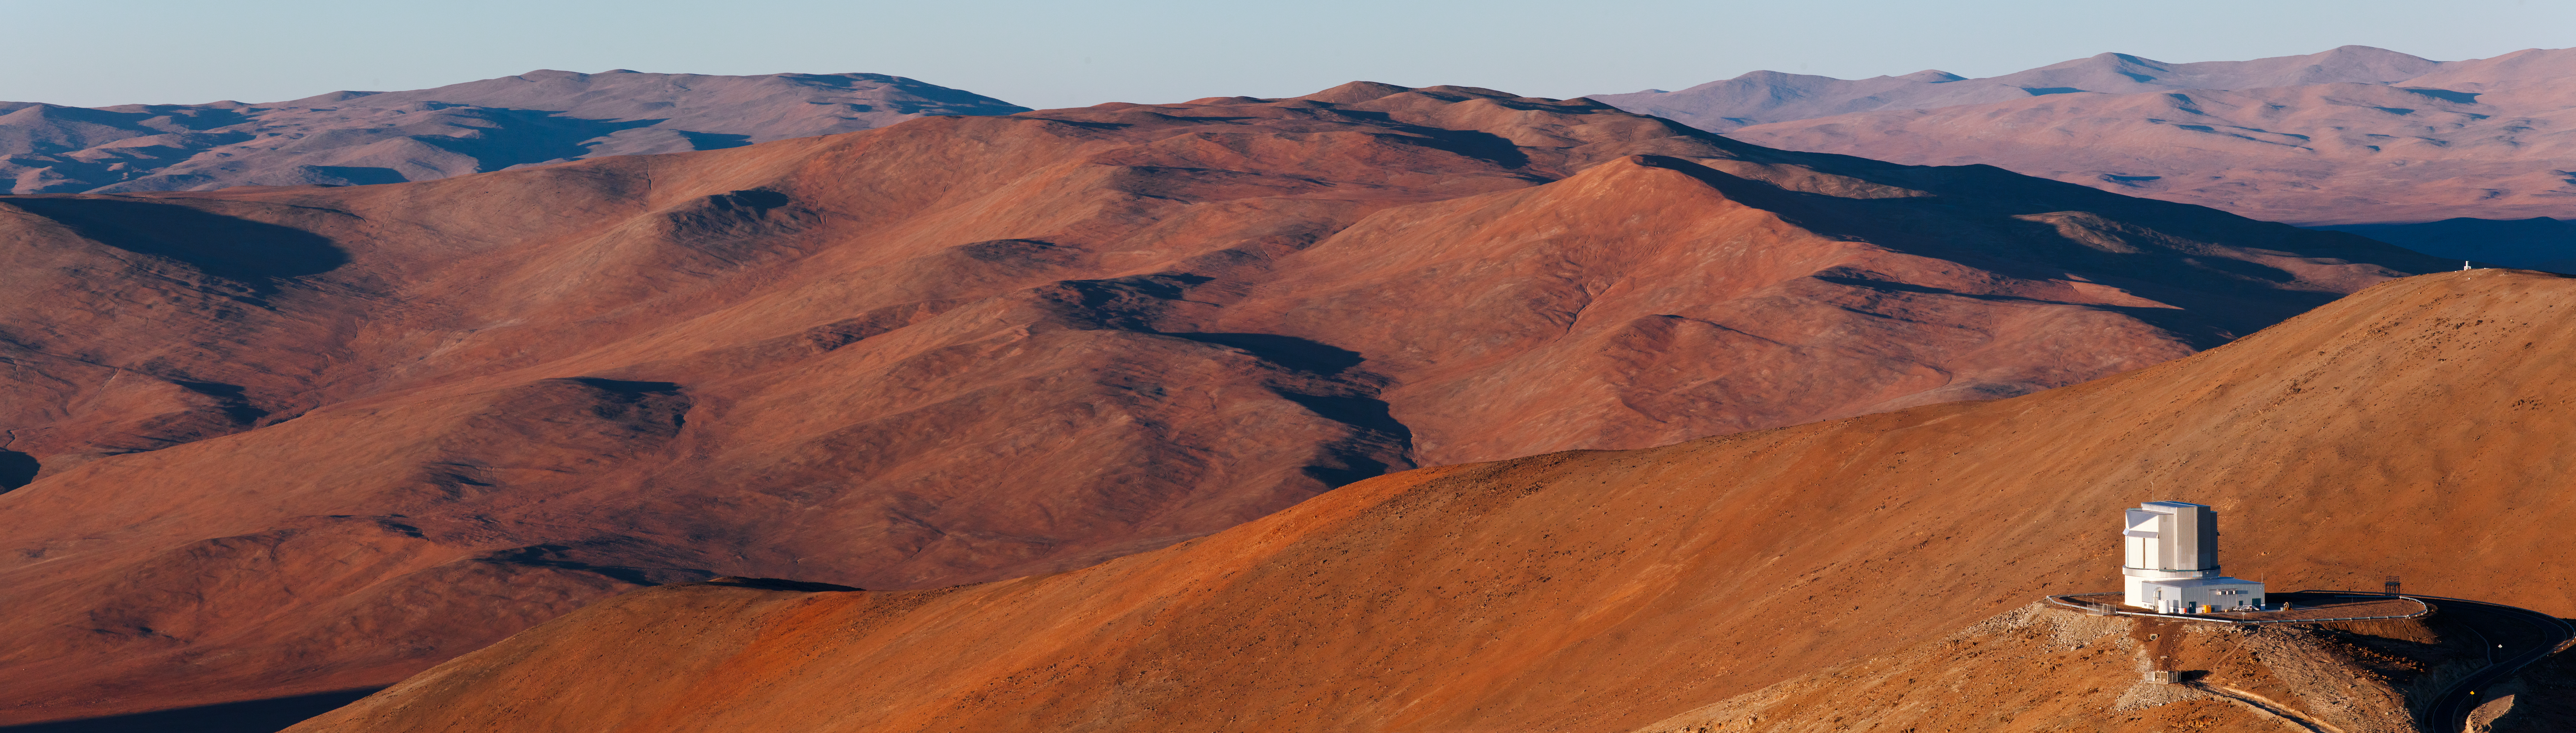

A VISTA before sunset

ESO’s Paranal Observatory — located in Chile’s Atacama region — is most well known for the Very Large Telescope (VLT), ESO’s flagship telescope facility. However, over the last few years, the site has also become home to two state-of-the-art survey telescopes. These new members of the Paranal family are designed to image large areas of the sky quickly and deeply.

One of them, the 4.1-metre Visible and Infrared Survey Telescope for Astronomy (VISTA), is located on a neighbouring peak not far from the Paranal summit. It is shown in this beautiful photograph taken from Paranal by ESO Photo Ambassador, Babak Tafreshi. VISTA is the world’s largest survey telescope, and has been operating since December 2009.

At the lower right corner of the image, VISTA’s enclosure appears in front of a seemingly endless mountain range, which stretches to the horizon. As sunset approaches, the mountains cast longer shadows, which slowly cover the brownish tones that colour the magnificent landscape that surrounds Paranal. Soon, the Sun will drop below the horizon, and all the telescopes at Paranal will start another night of observations.

VISTA is a wide-field telescope, designed to map the southern sky in infrared light with high sensitivity, allowing astronomers to detect extremely faint objects. The goal of these surveys is to create large catalogues of celestial objects for statistical studies and to identify new targets that can be studied in more detail by the VLT.

Credit: ESO/B. Tafreshi (twanight.org)